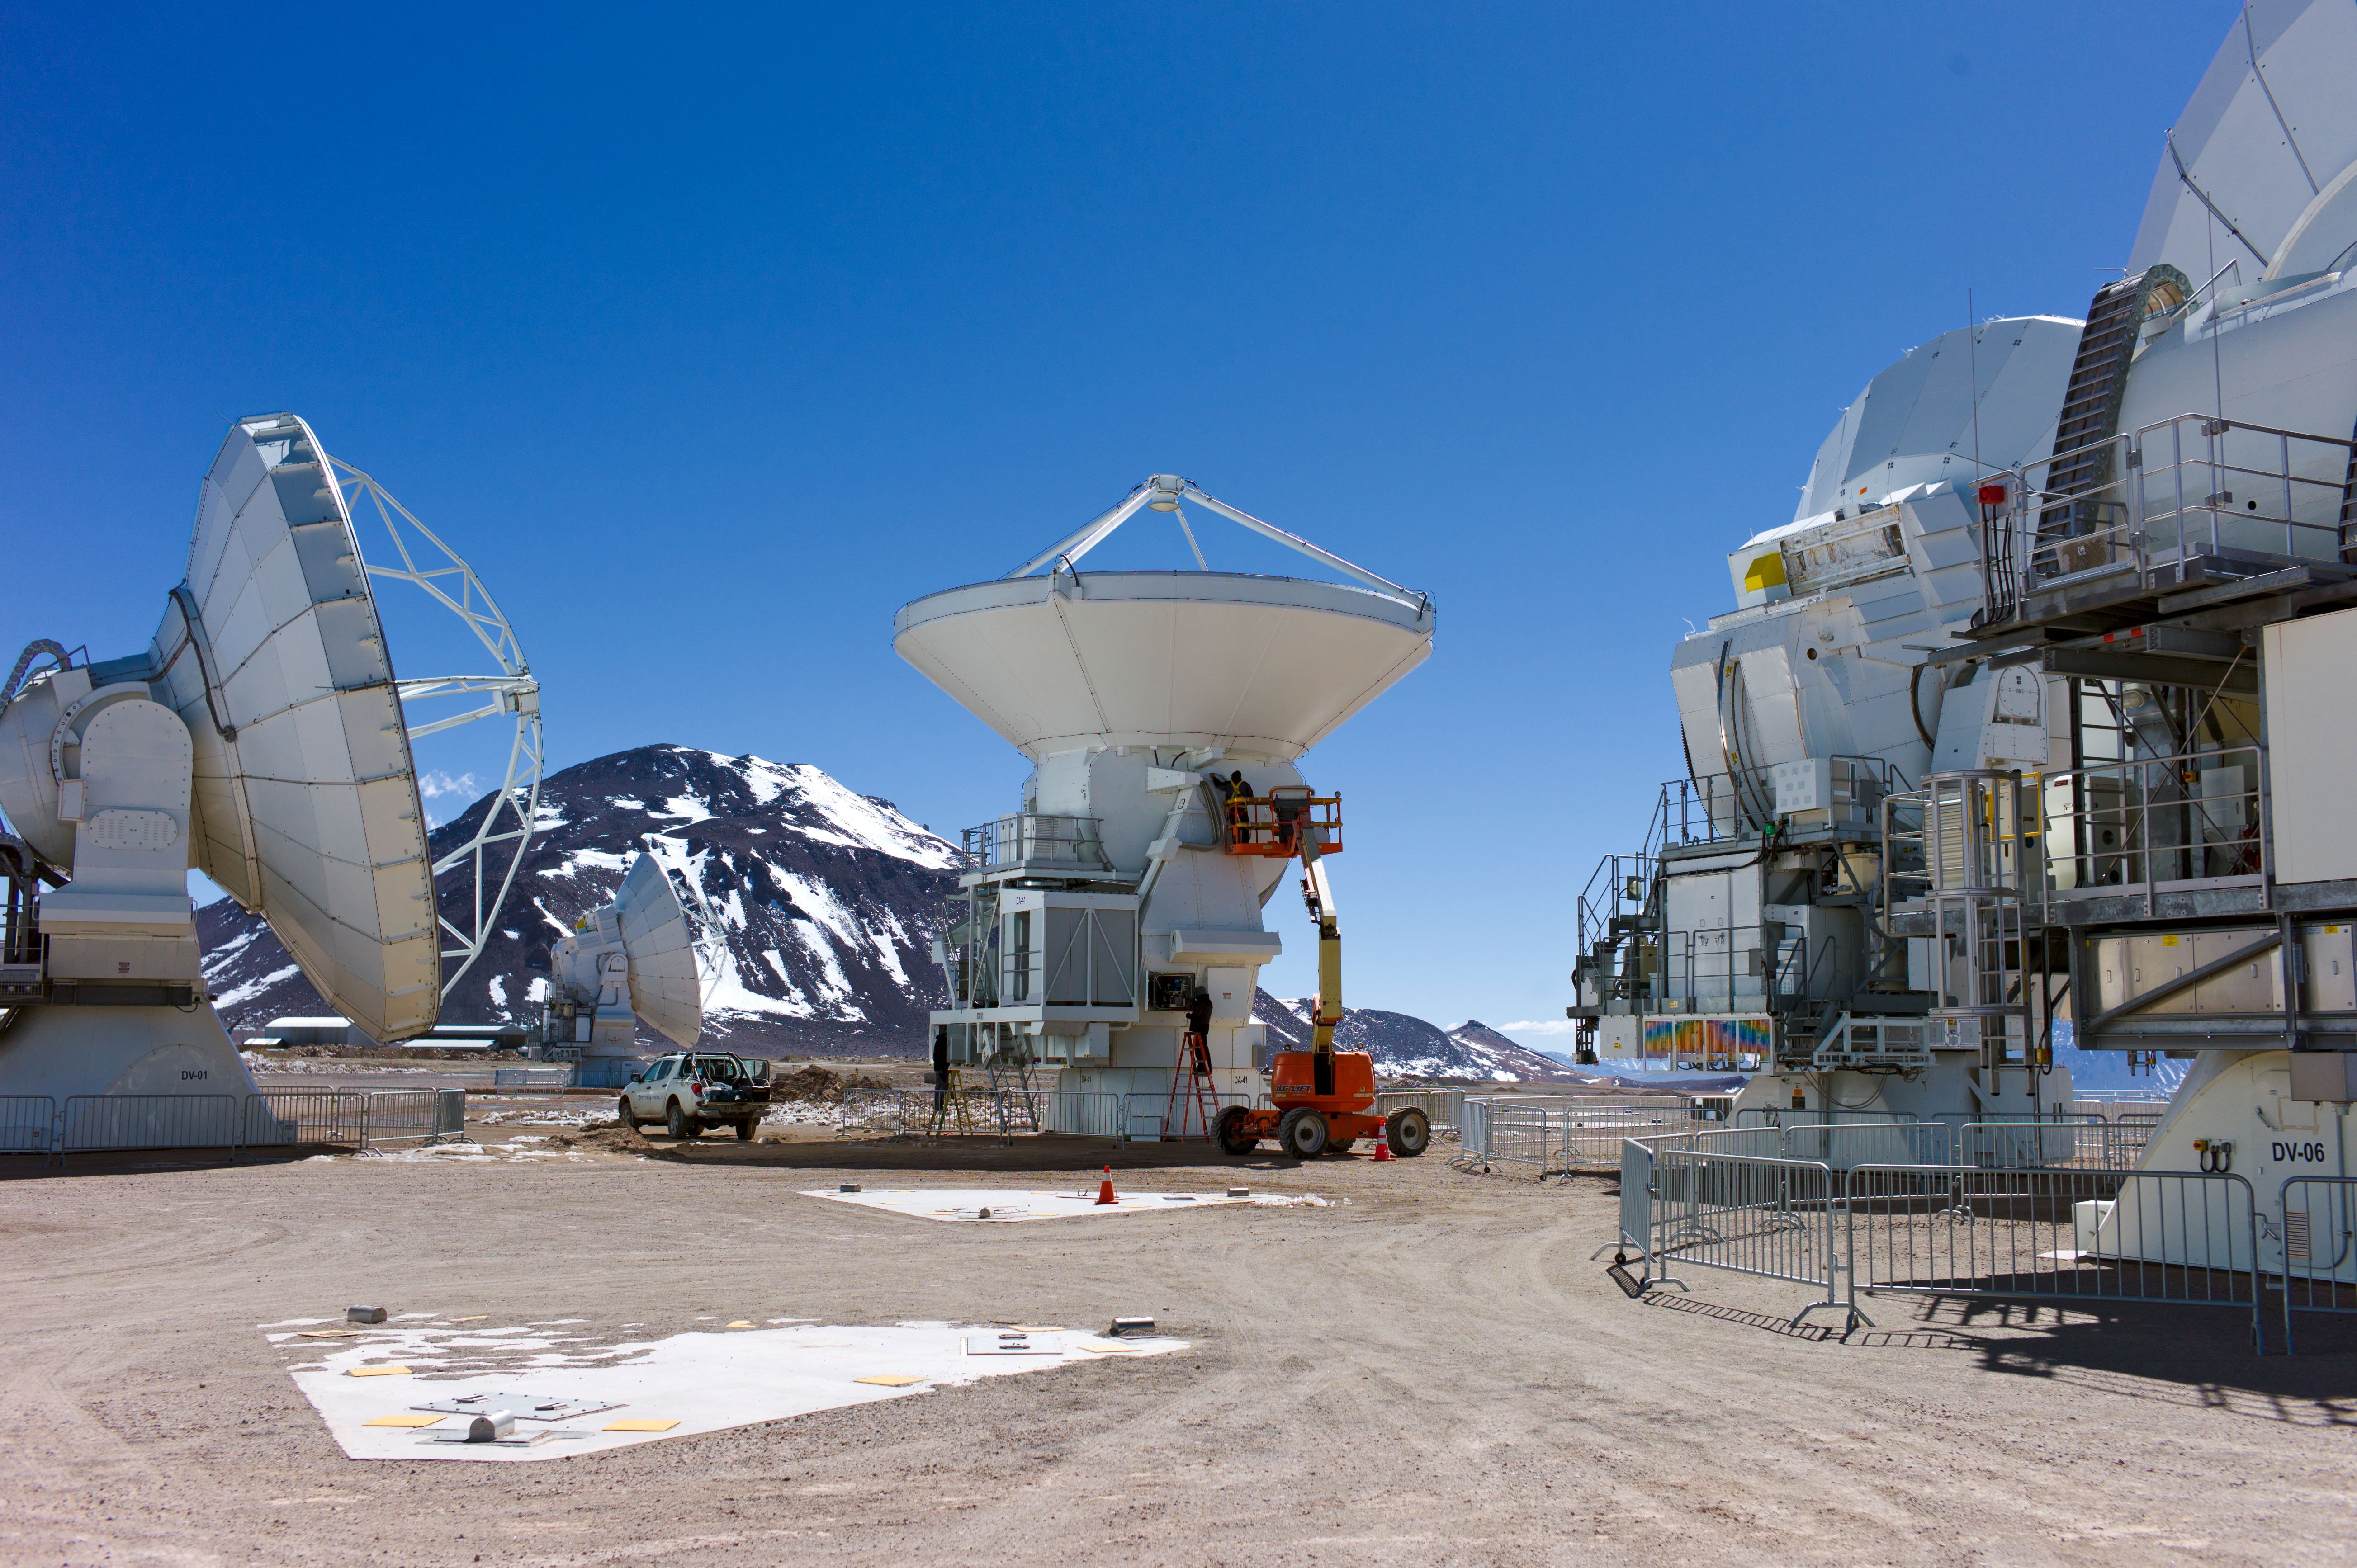

ALMA antennas

Several ALMA antennas being assembled at the Operations Support Facility, at an altitude of 2900 metres in the Chilean Andes, before being moved to the Array Operations Site at 5000 metres altitude.

Credit: ESO